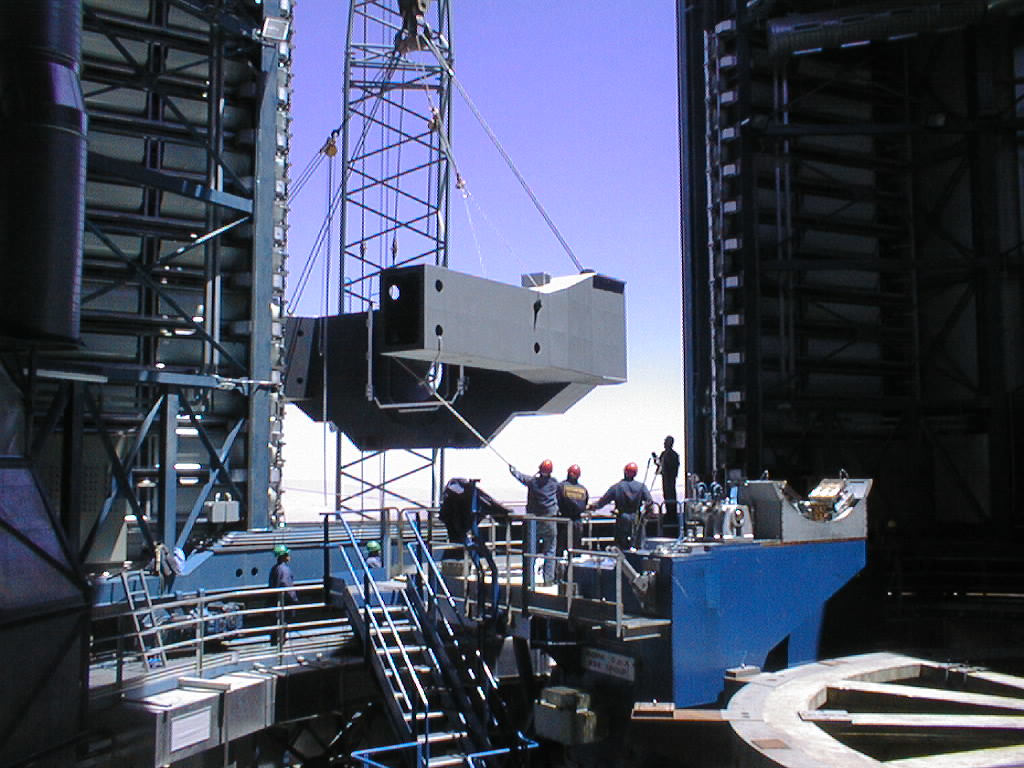

Installation of the VLT UT3 centrepiece

Passing through the slit with little space to save. This is one of the most critical operations during the VLT assembly. (Photo obtained on December 14, 1998).

Credit: ESO